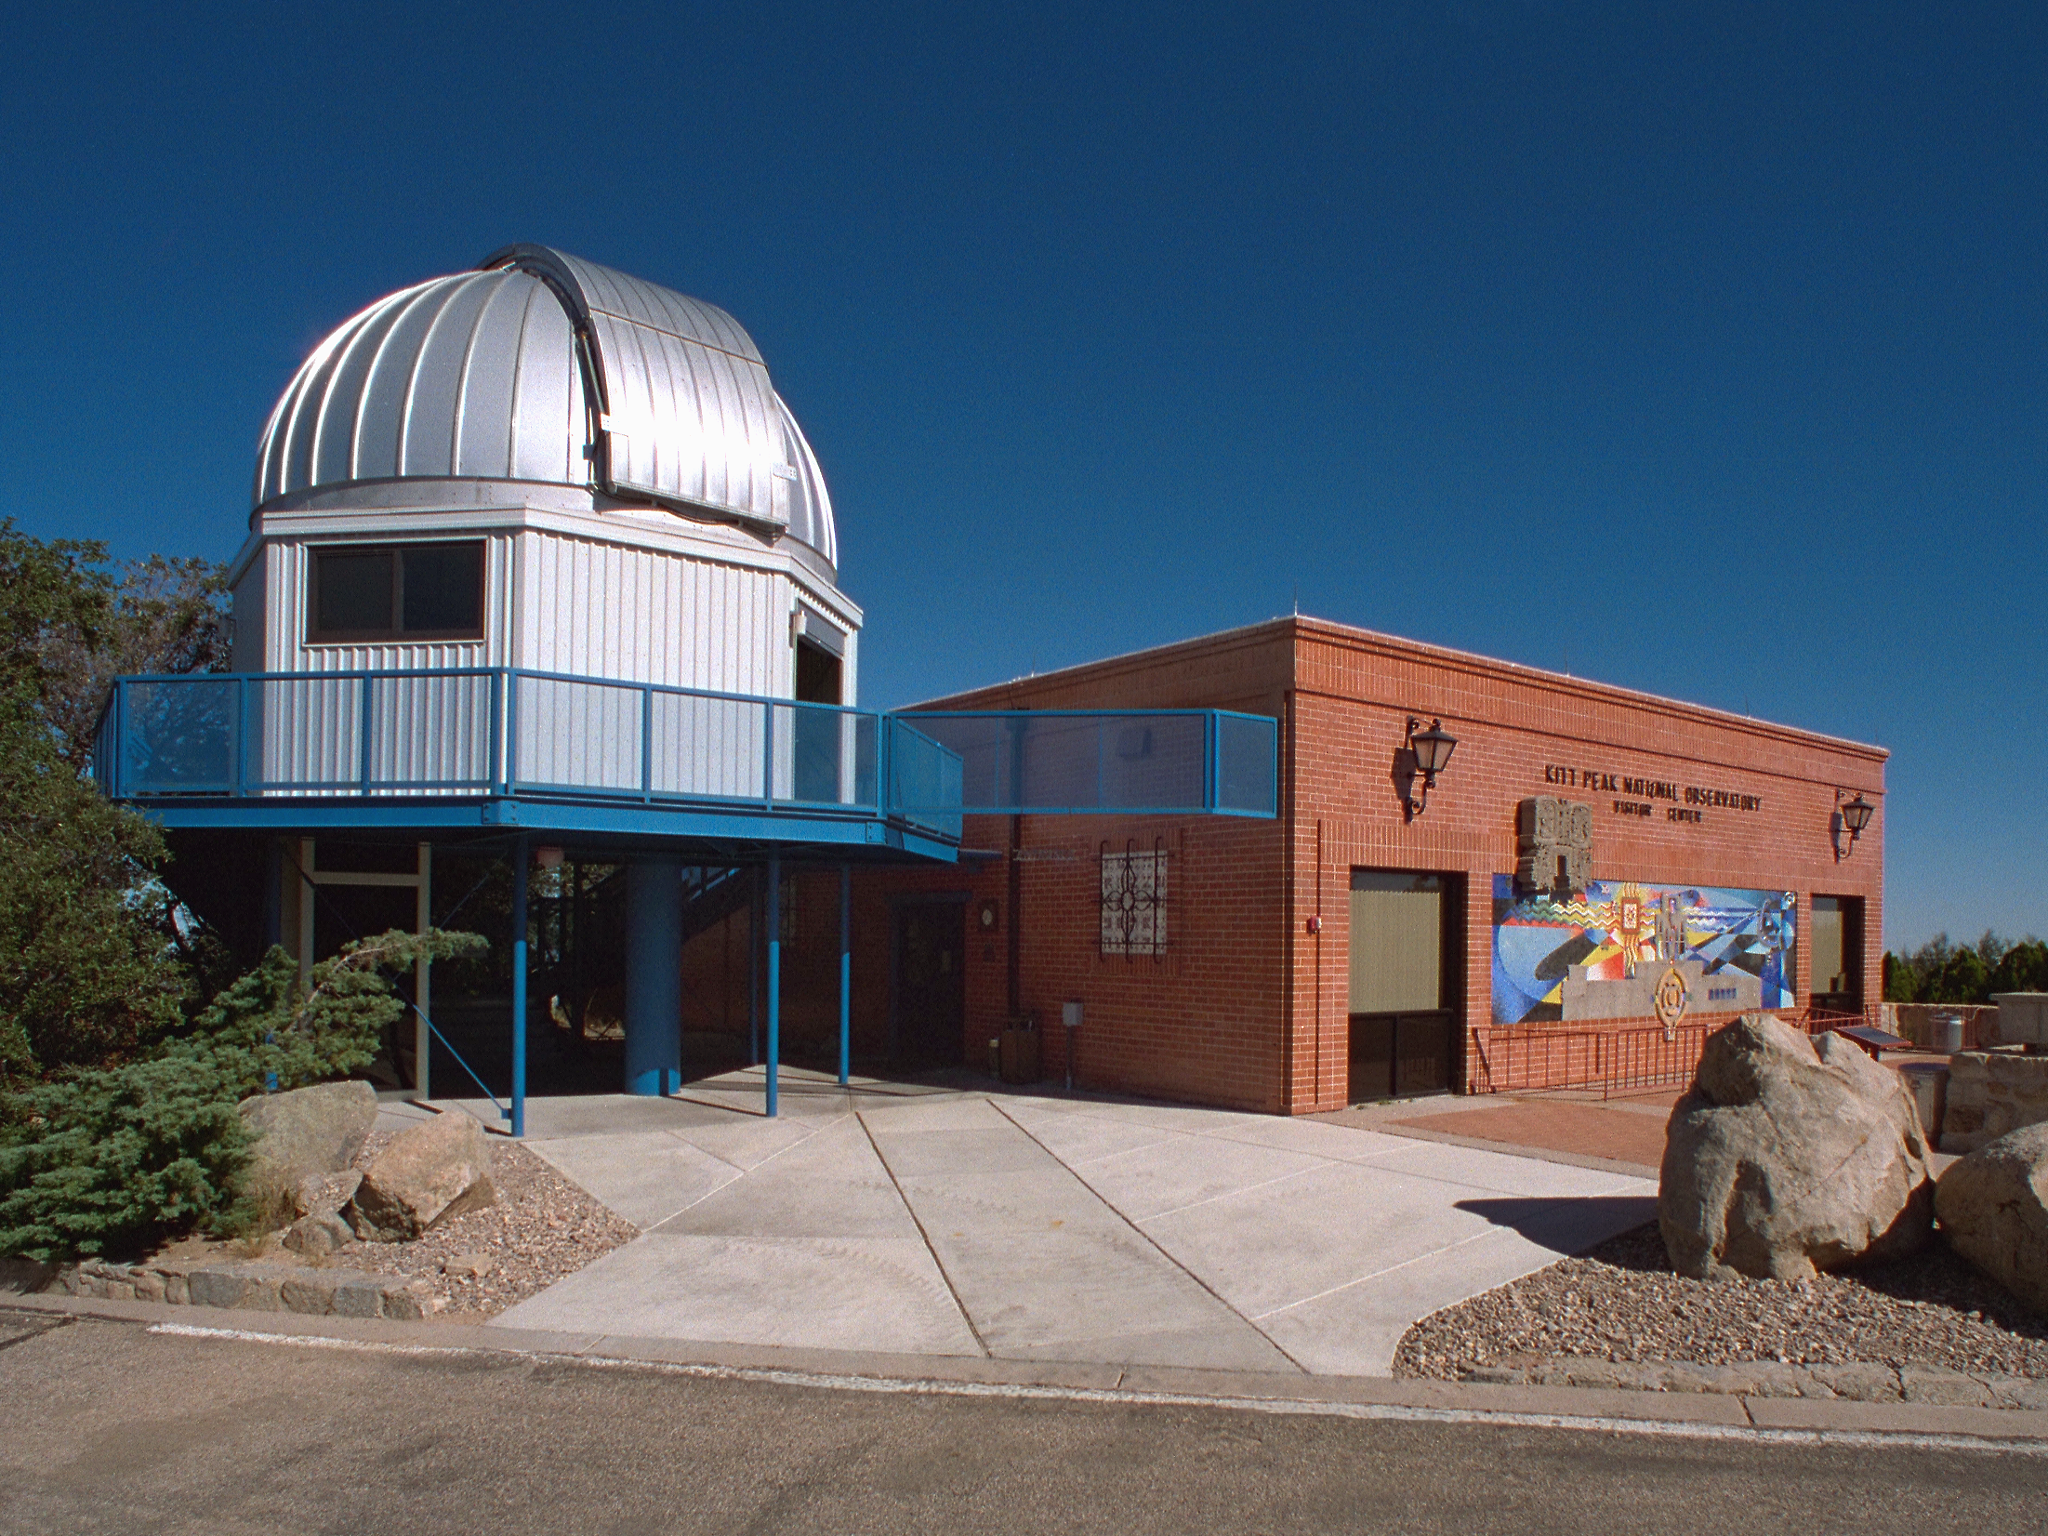

The Kitt Peak Visitor Center

The Kitt Peak Visitor Center

Credit: KPNO/NOIRLab/NSF/AURA/P. Marenfeld